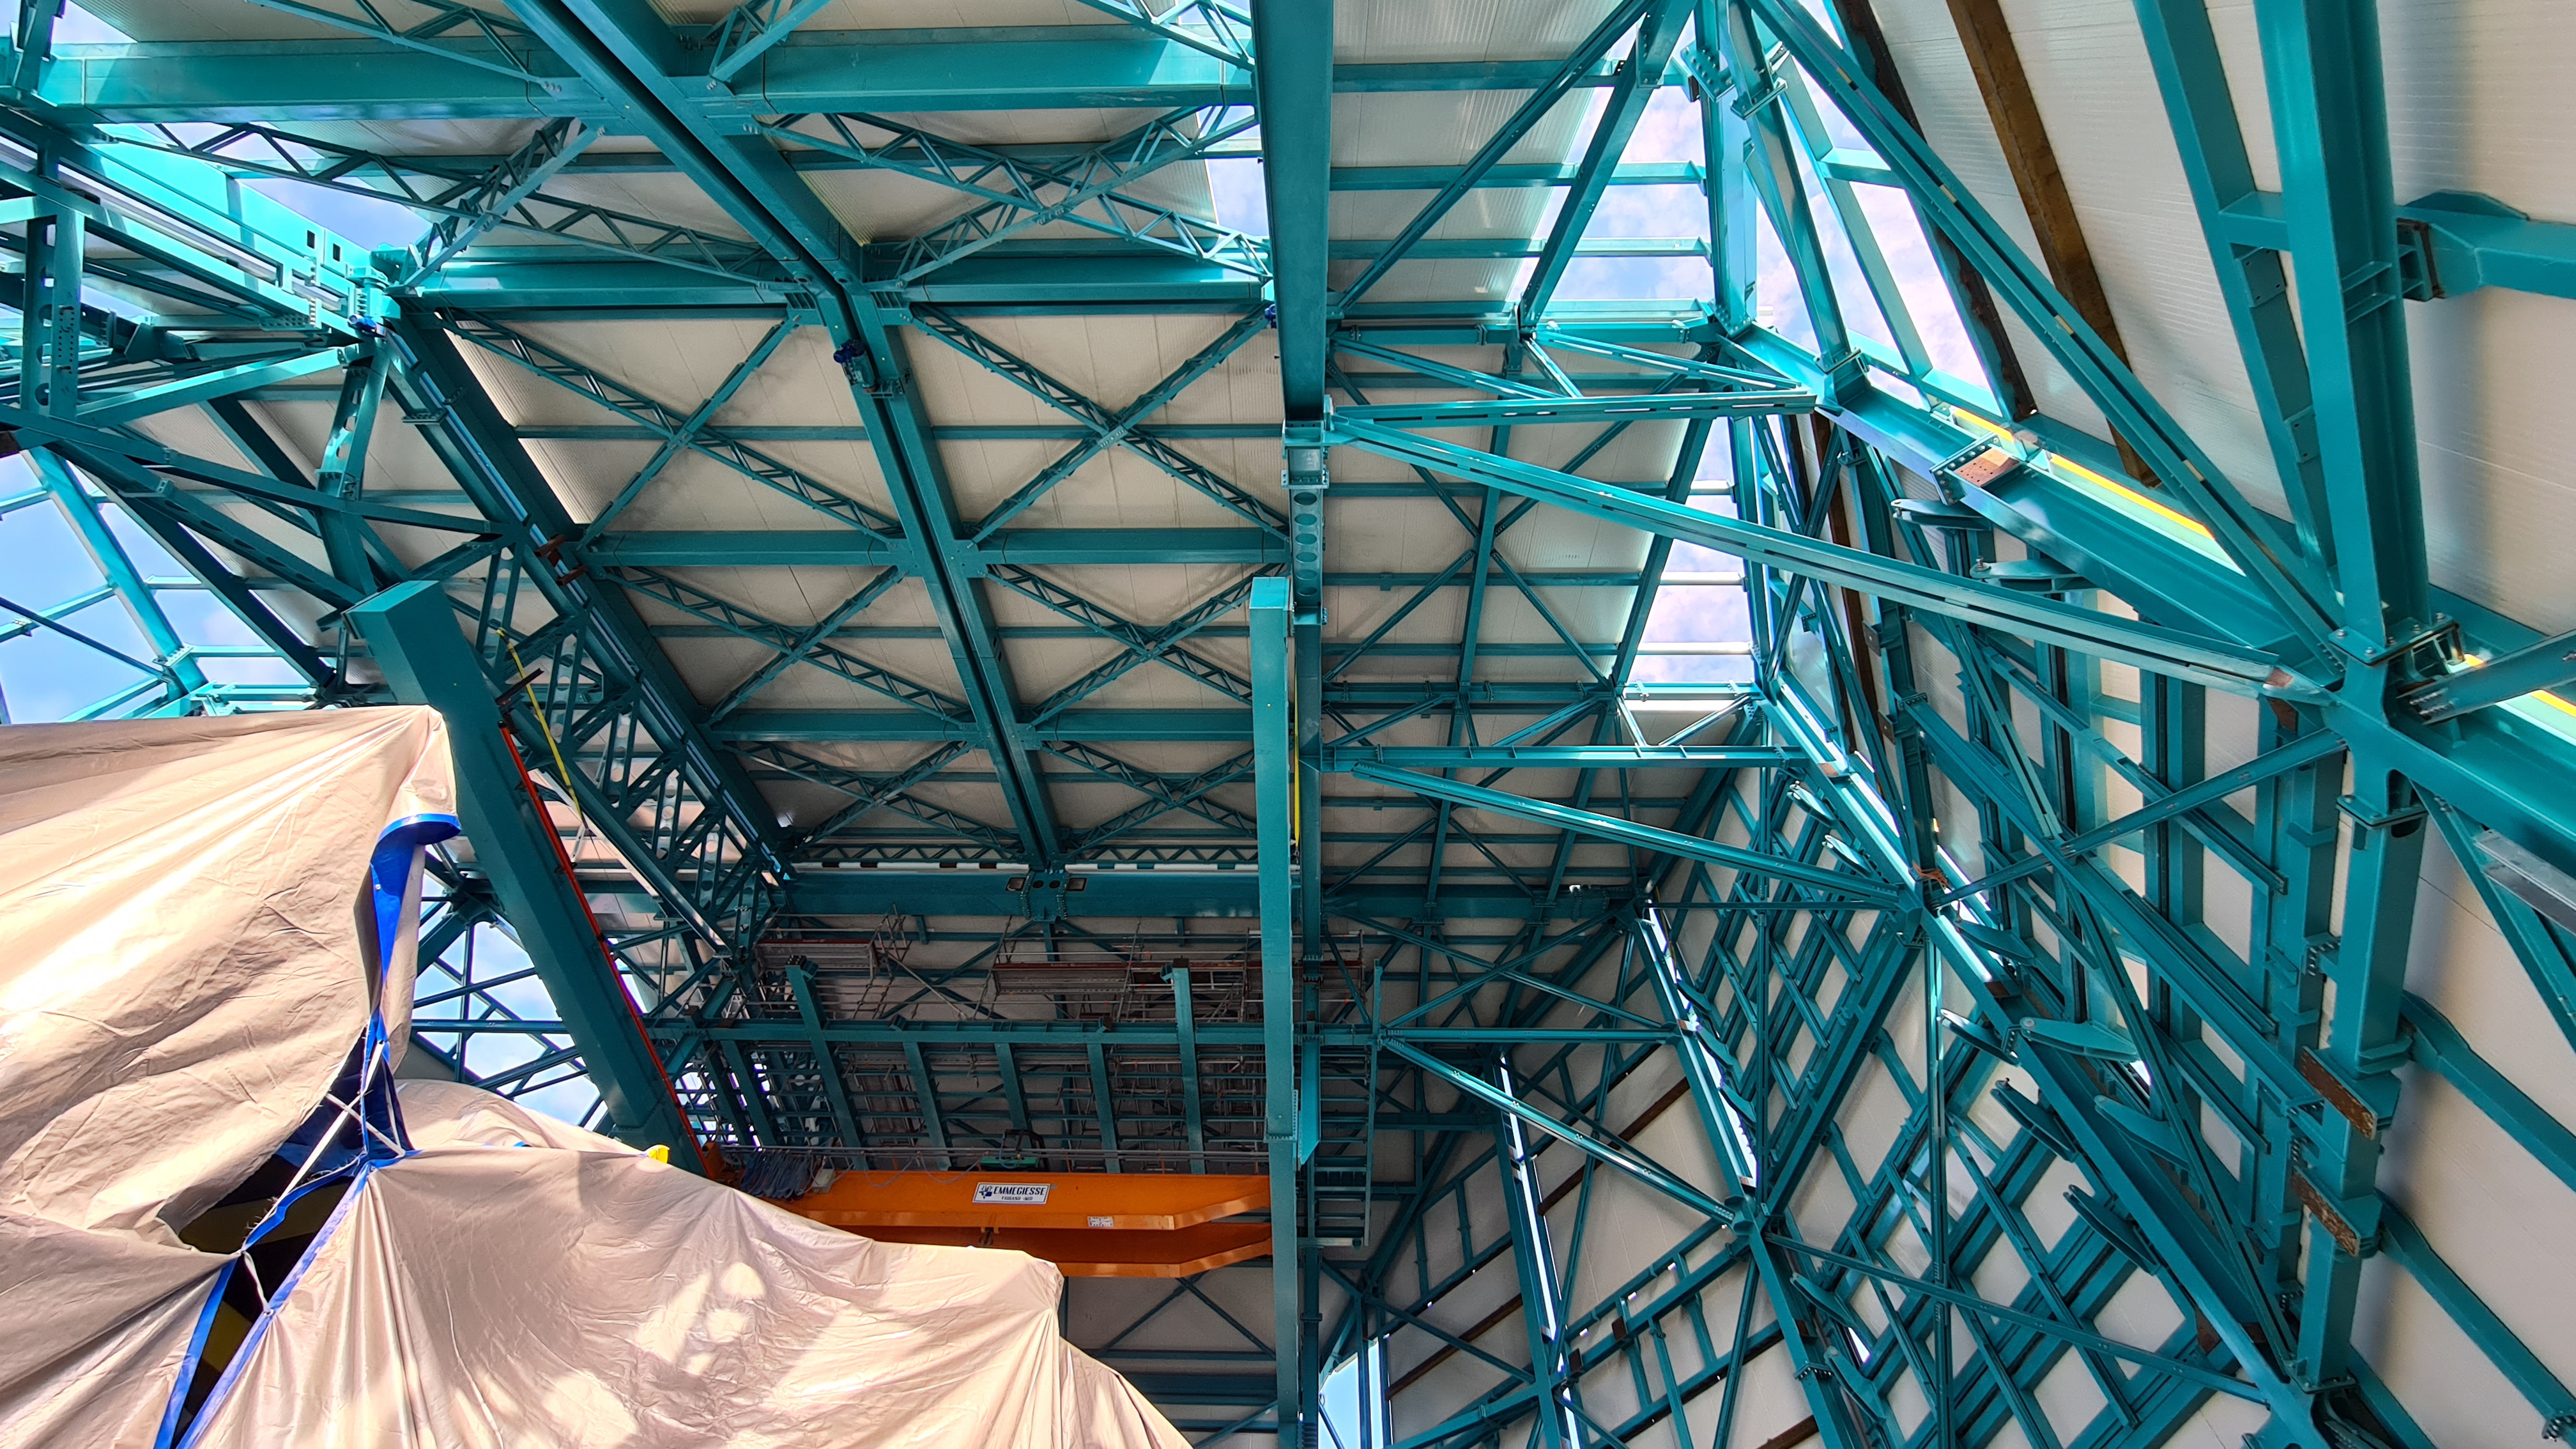

Summit Inspection

The COVID-19 pandemic continues to impact Rubin Observatory construction. The summit shutdown is still in effect and has halted all activity there including work on the Telescope Mount Assembly (TMA), and the Dome. A crew of six people traveled to Cerro Pachón on March 31st to complete mechanical, environmental, and electrical inspections of the facilities and equipment on the summit. Everything remains in good condition since the shutdown 10 days ago. The team also brought back items that staff had requested for telework productivity during the summit closure.

Credit: Rubin Observatory/NSF/AURA